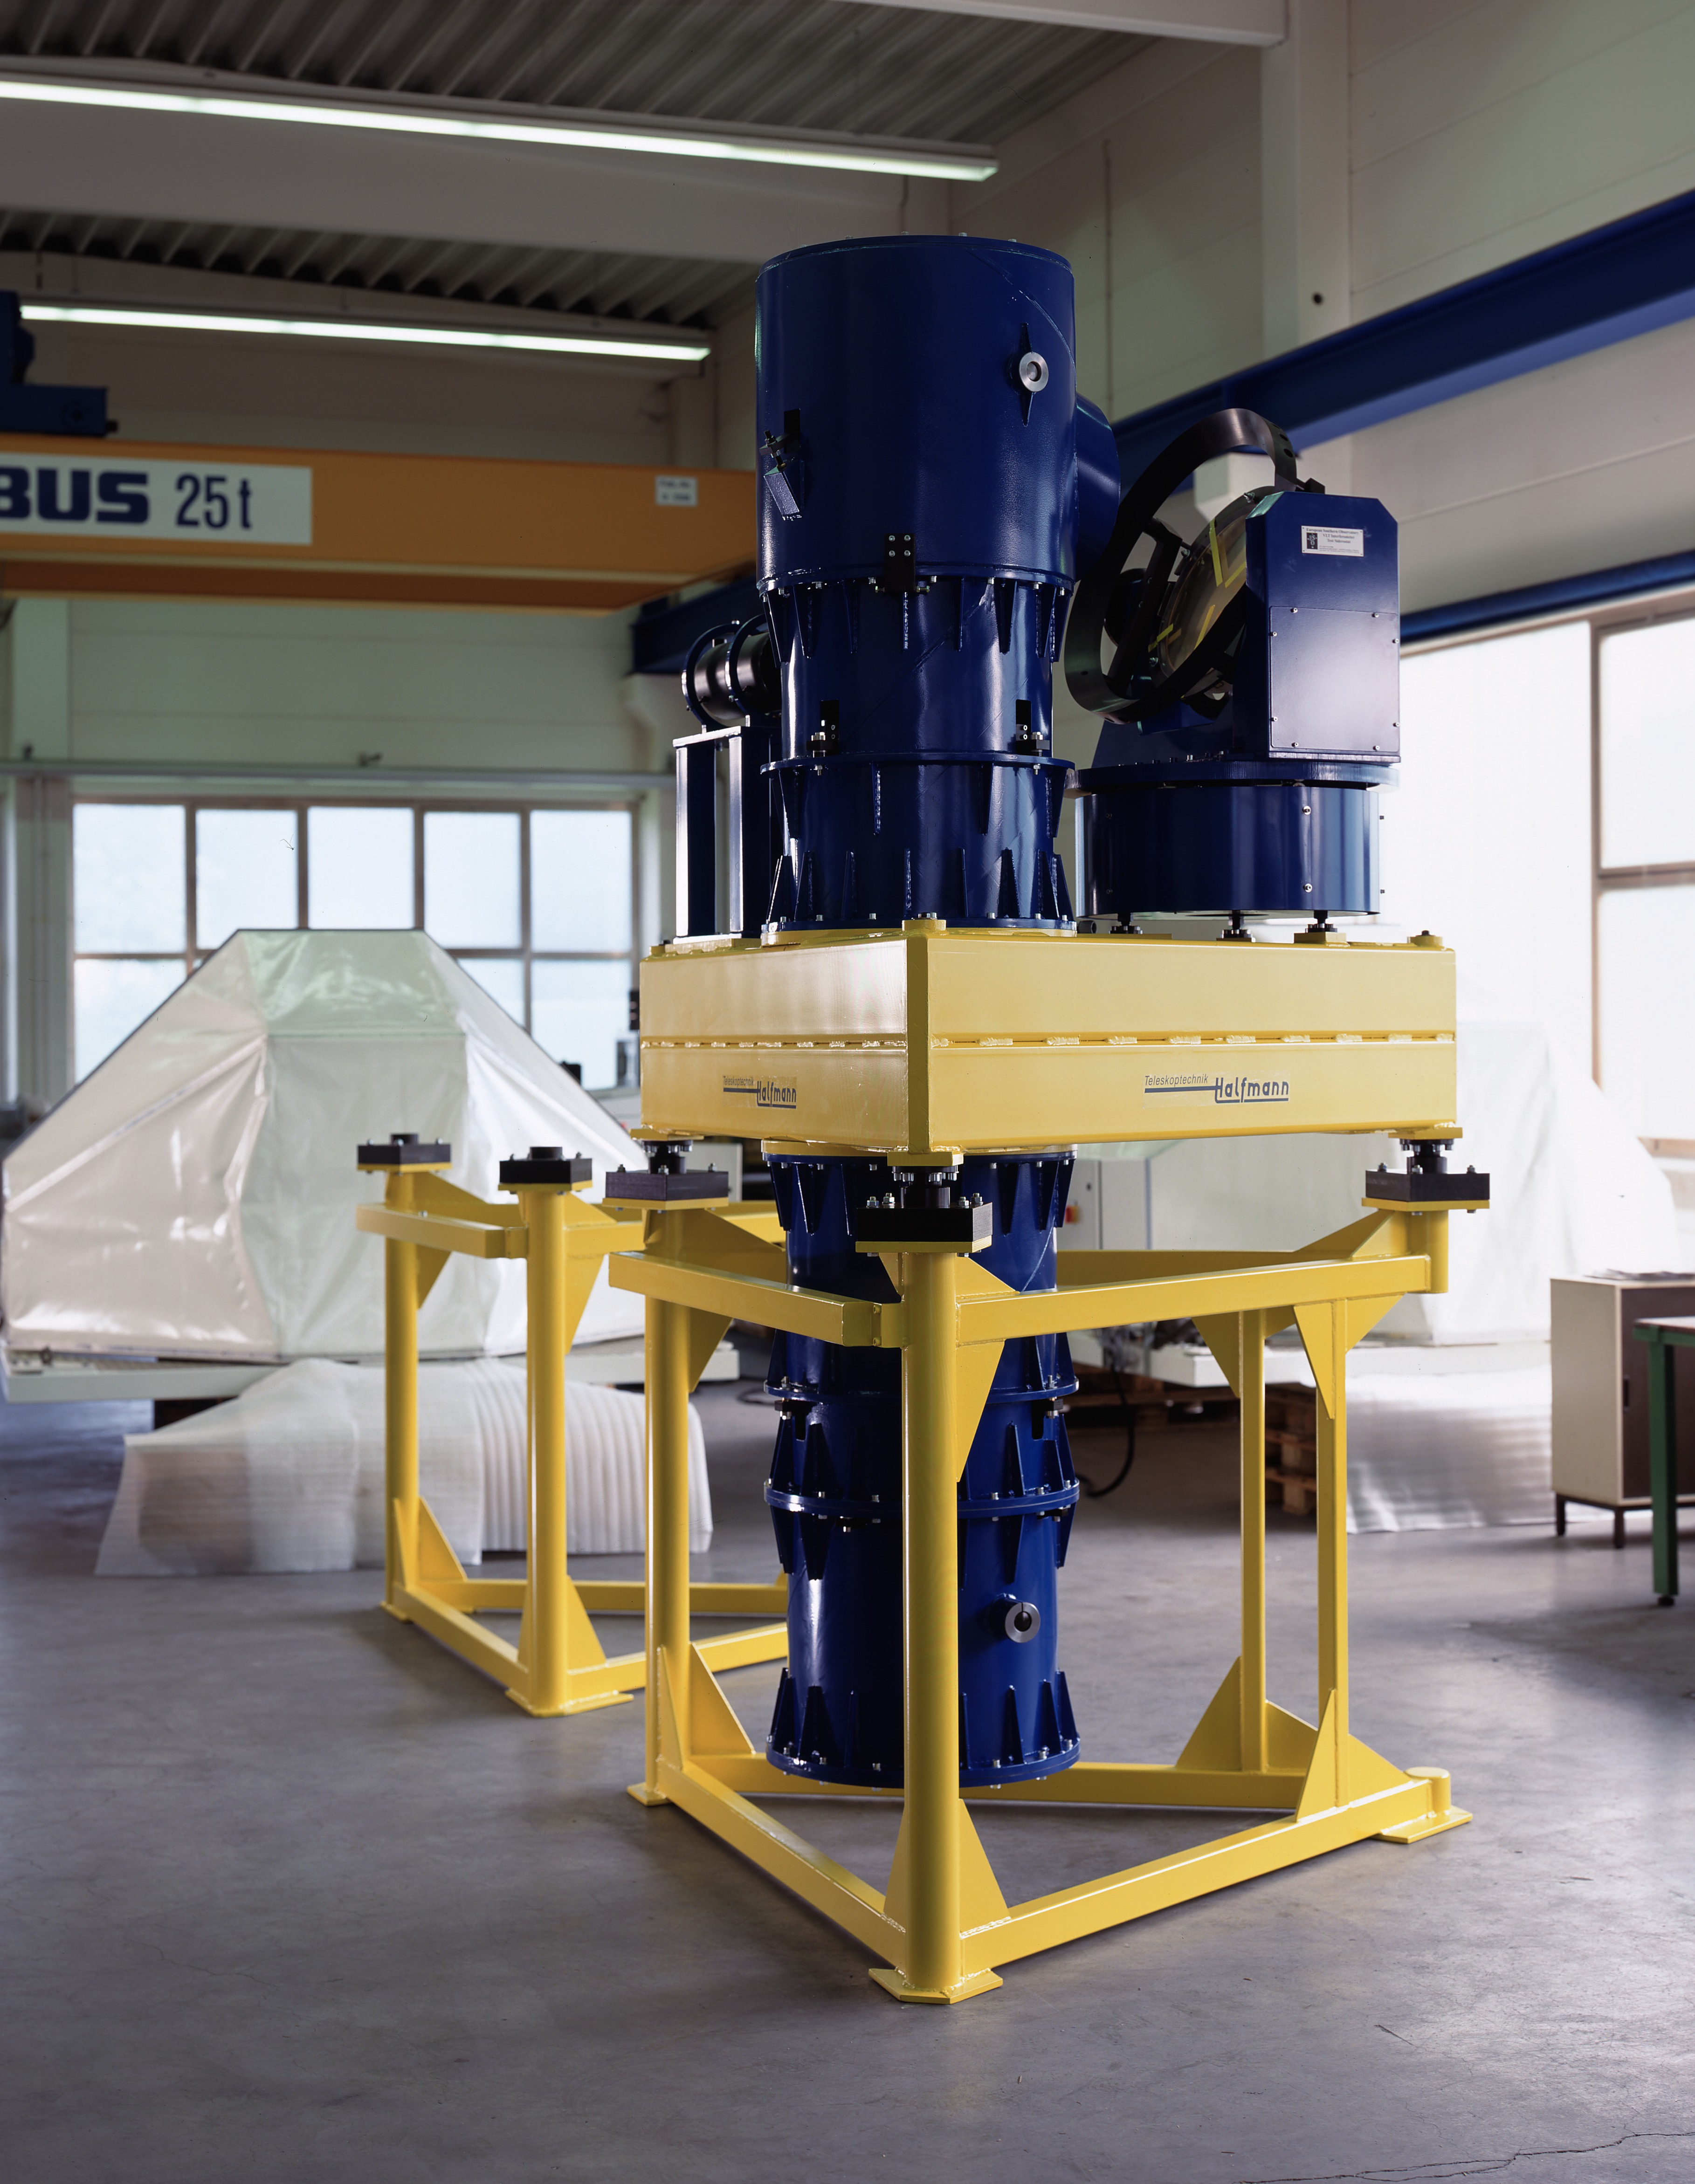

Siderostat for VLTI

One of the VLTI test telescopes ("siderostats") is being readied for shipment to Chile at Halfmann Teleskoptechnik in Germany. This picture was obtained in 1999.

Credit: ESO